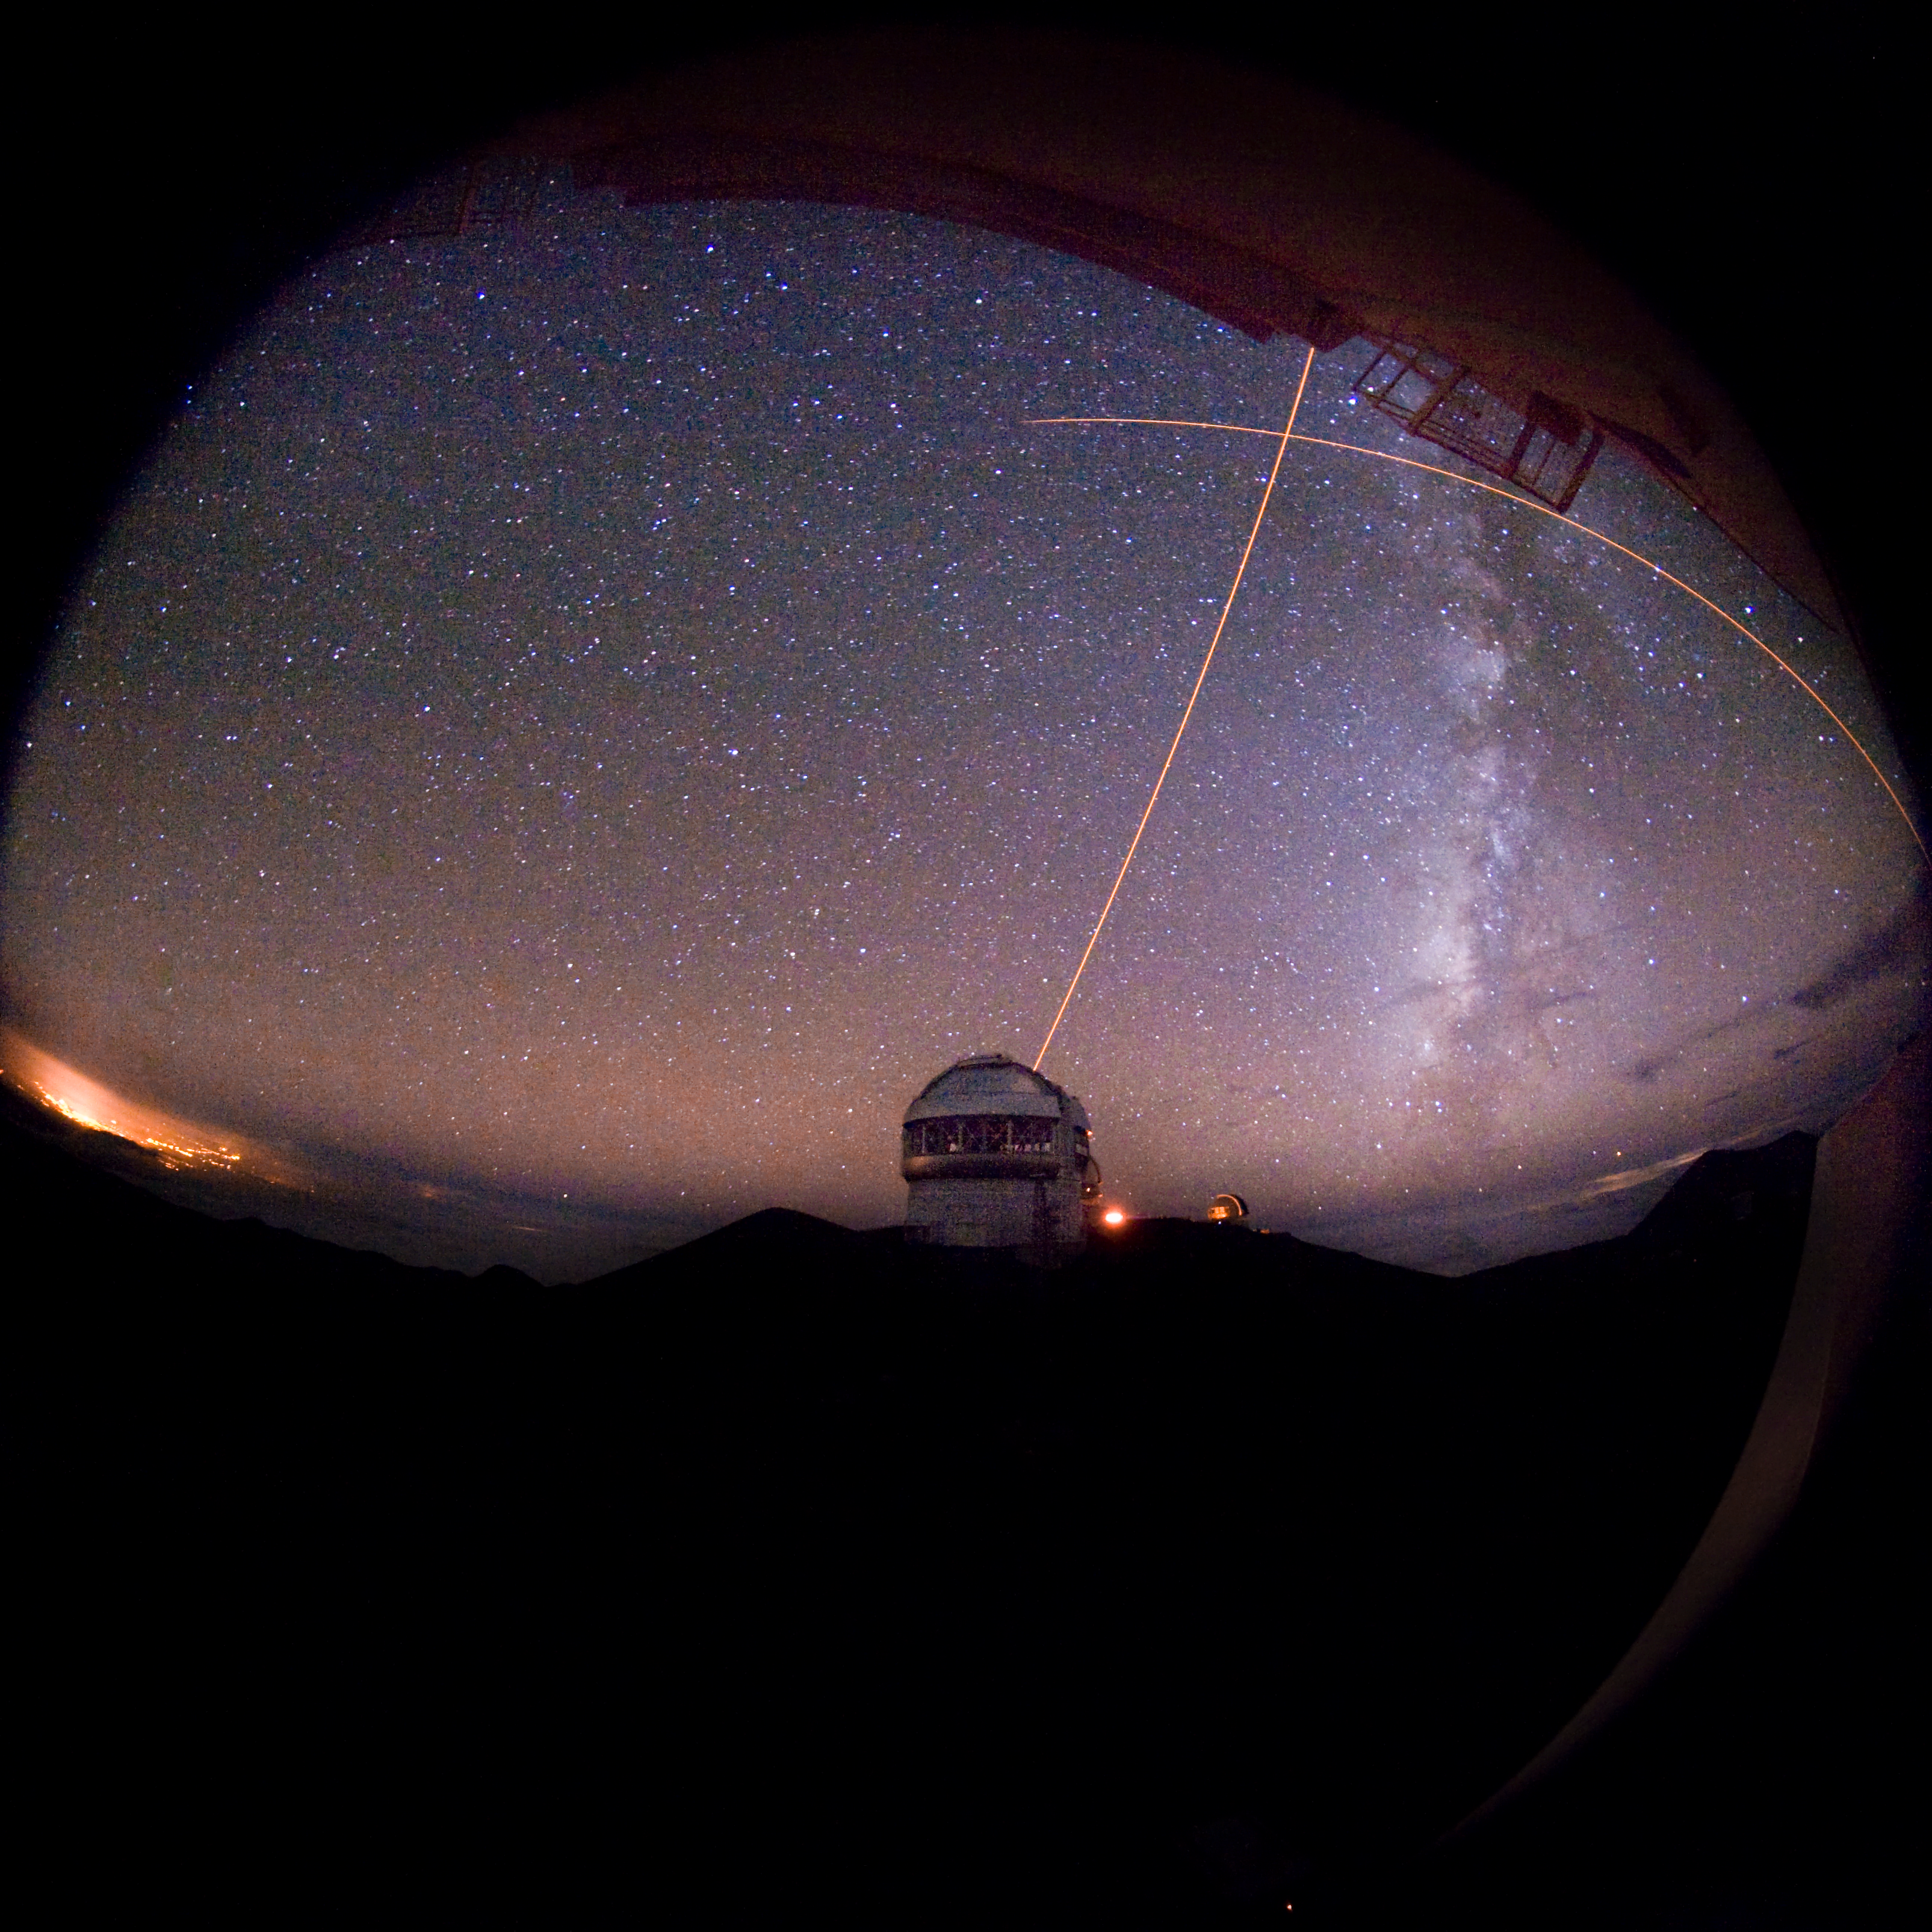

Dueling LGS (Gemini North vs Keck)

Credit: International Gemini Observatory